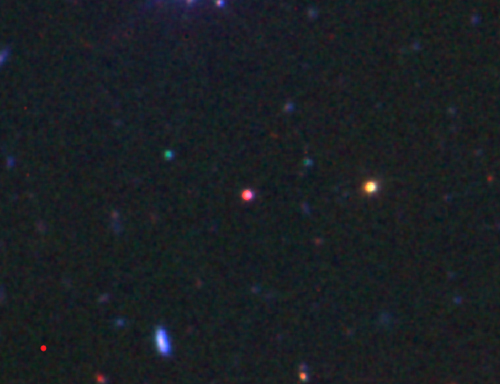

Color image of Swift 1644+57

Color image obtained with Gemini North using GMOS (r and z-band) and NIRI (K-band). The source, Swift 1644+57, is the red object in the center of the image. It's very red color is likely due to heavy extinction in the host, so that the outburst light is visible only in the infrared.

Credit: International Gemini Observatory/NOIRLab/NSF/AURA